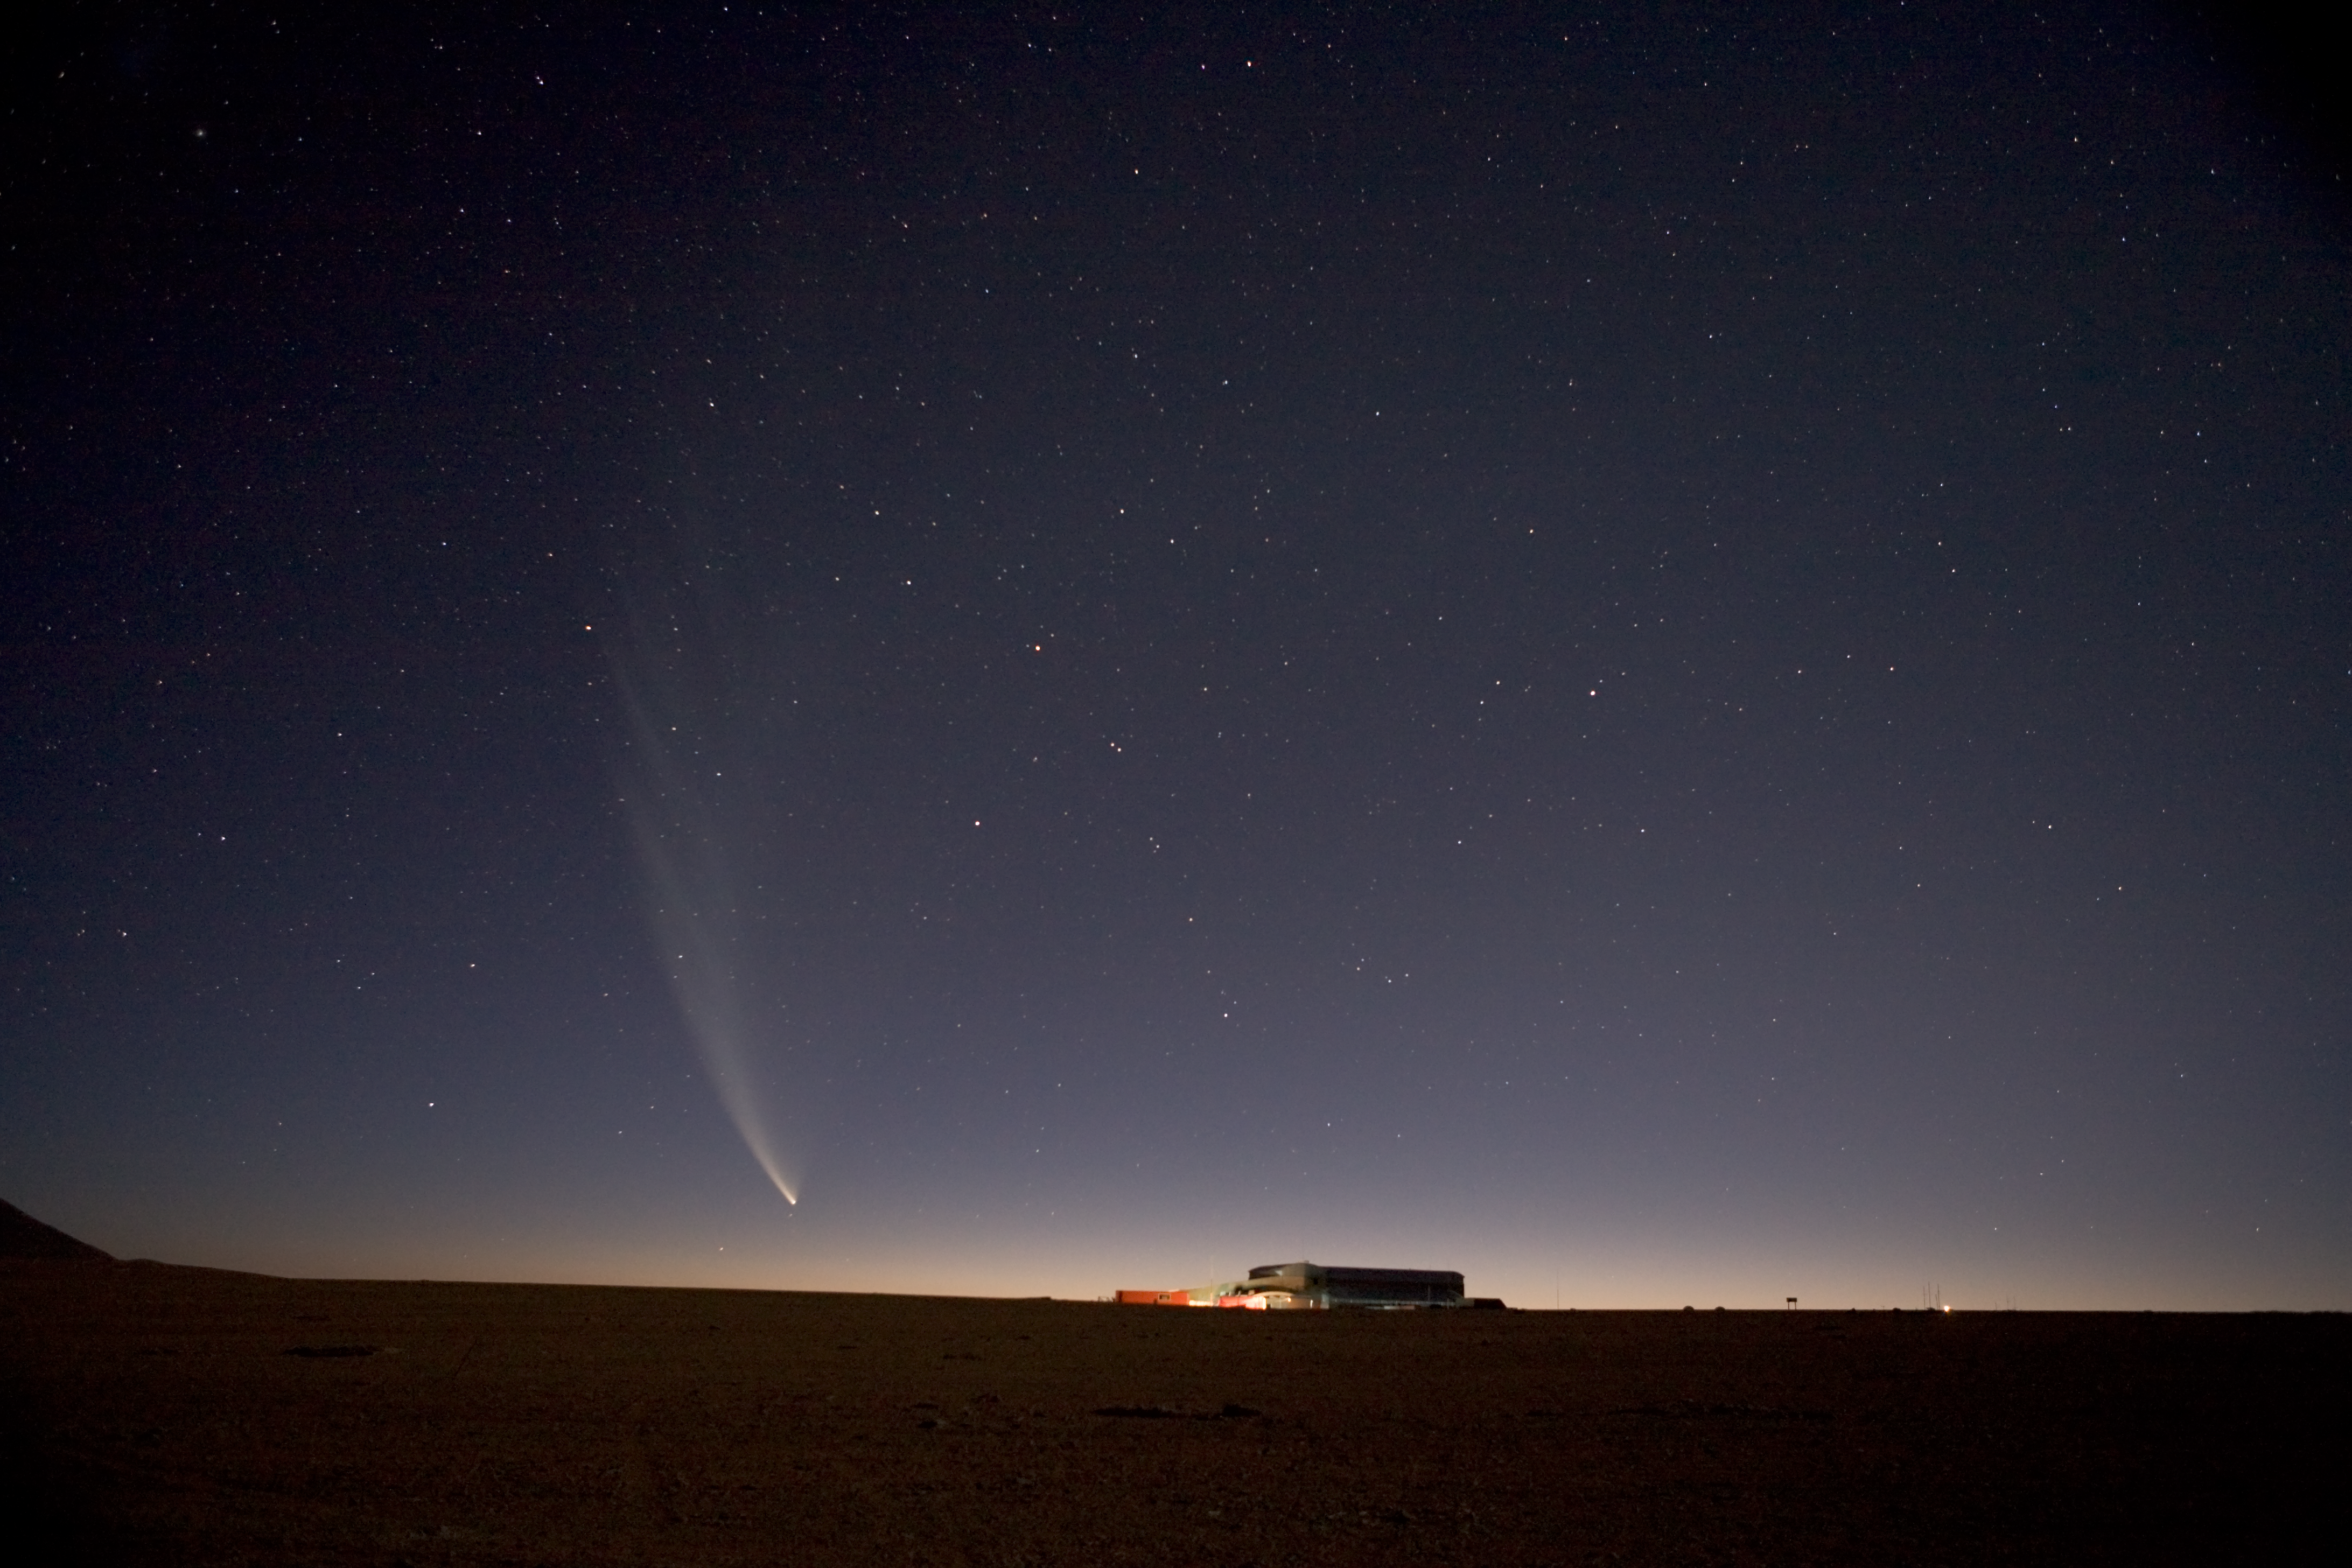

ALMA array operations site *

Comet McNaught seen right next to the Array Operations Site (AOS) building on the ALMA high site. This picture was taken in January 2007.

Credit: ALMA (ESO/NAOJ/NRAO)